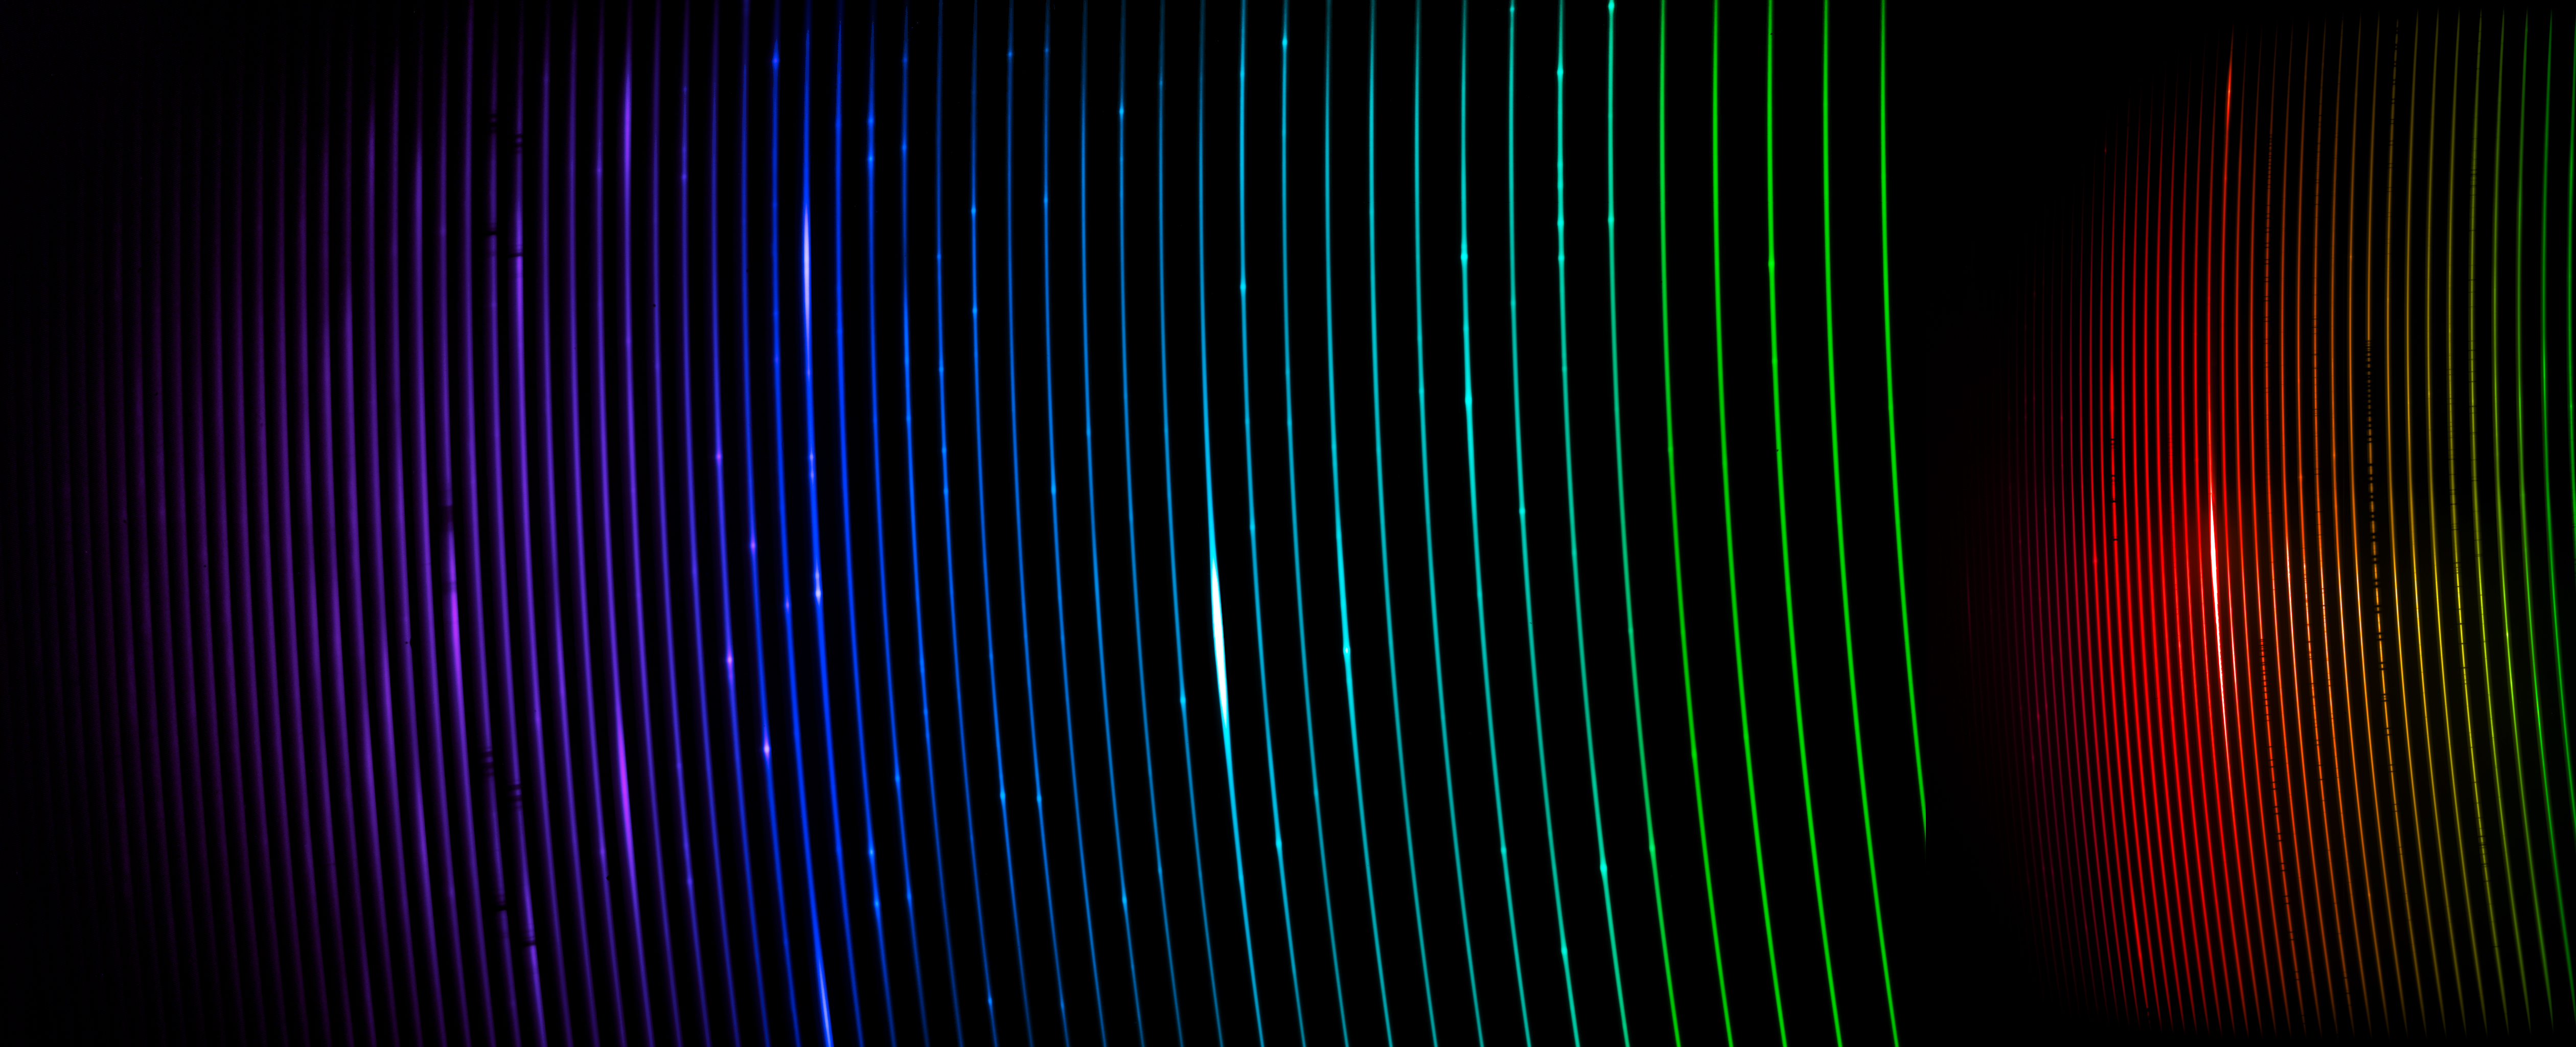

STELES Spectrum of Eta Carinae

The full spectrum of the binary star system Eta Carinae, captured with the newly installed SOAR Telescope Echelle Spectrograph (STELES) on the SOAR Telescope. The spectrum measures light from around 312 nanometers to around 905 nanometers. Light that is ‘bluer’ than 380 nm is ultraviolet and is invisible to our eyes. Light that is ‘redder’ than around 750 nanometers is infrared and is also invisible to our eyes. Eta Carinae is a fascinating and faint pair of stars located in the constellation Carina, and is a prime example of the type of object that STELES will investigate. SOAR is located on Cerro Pachón in Chile and is operated by U.S. National Science Foundation Cerro Tololo Inter-American Observatory (CTIO), a Program of NSF NOIRLab.

Credit: CTIO/NOIRLab/SOAR/NSF/AURA